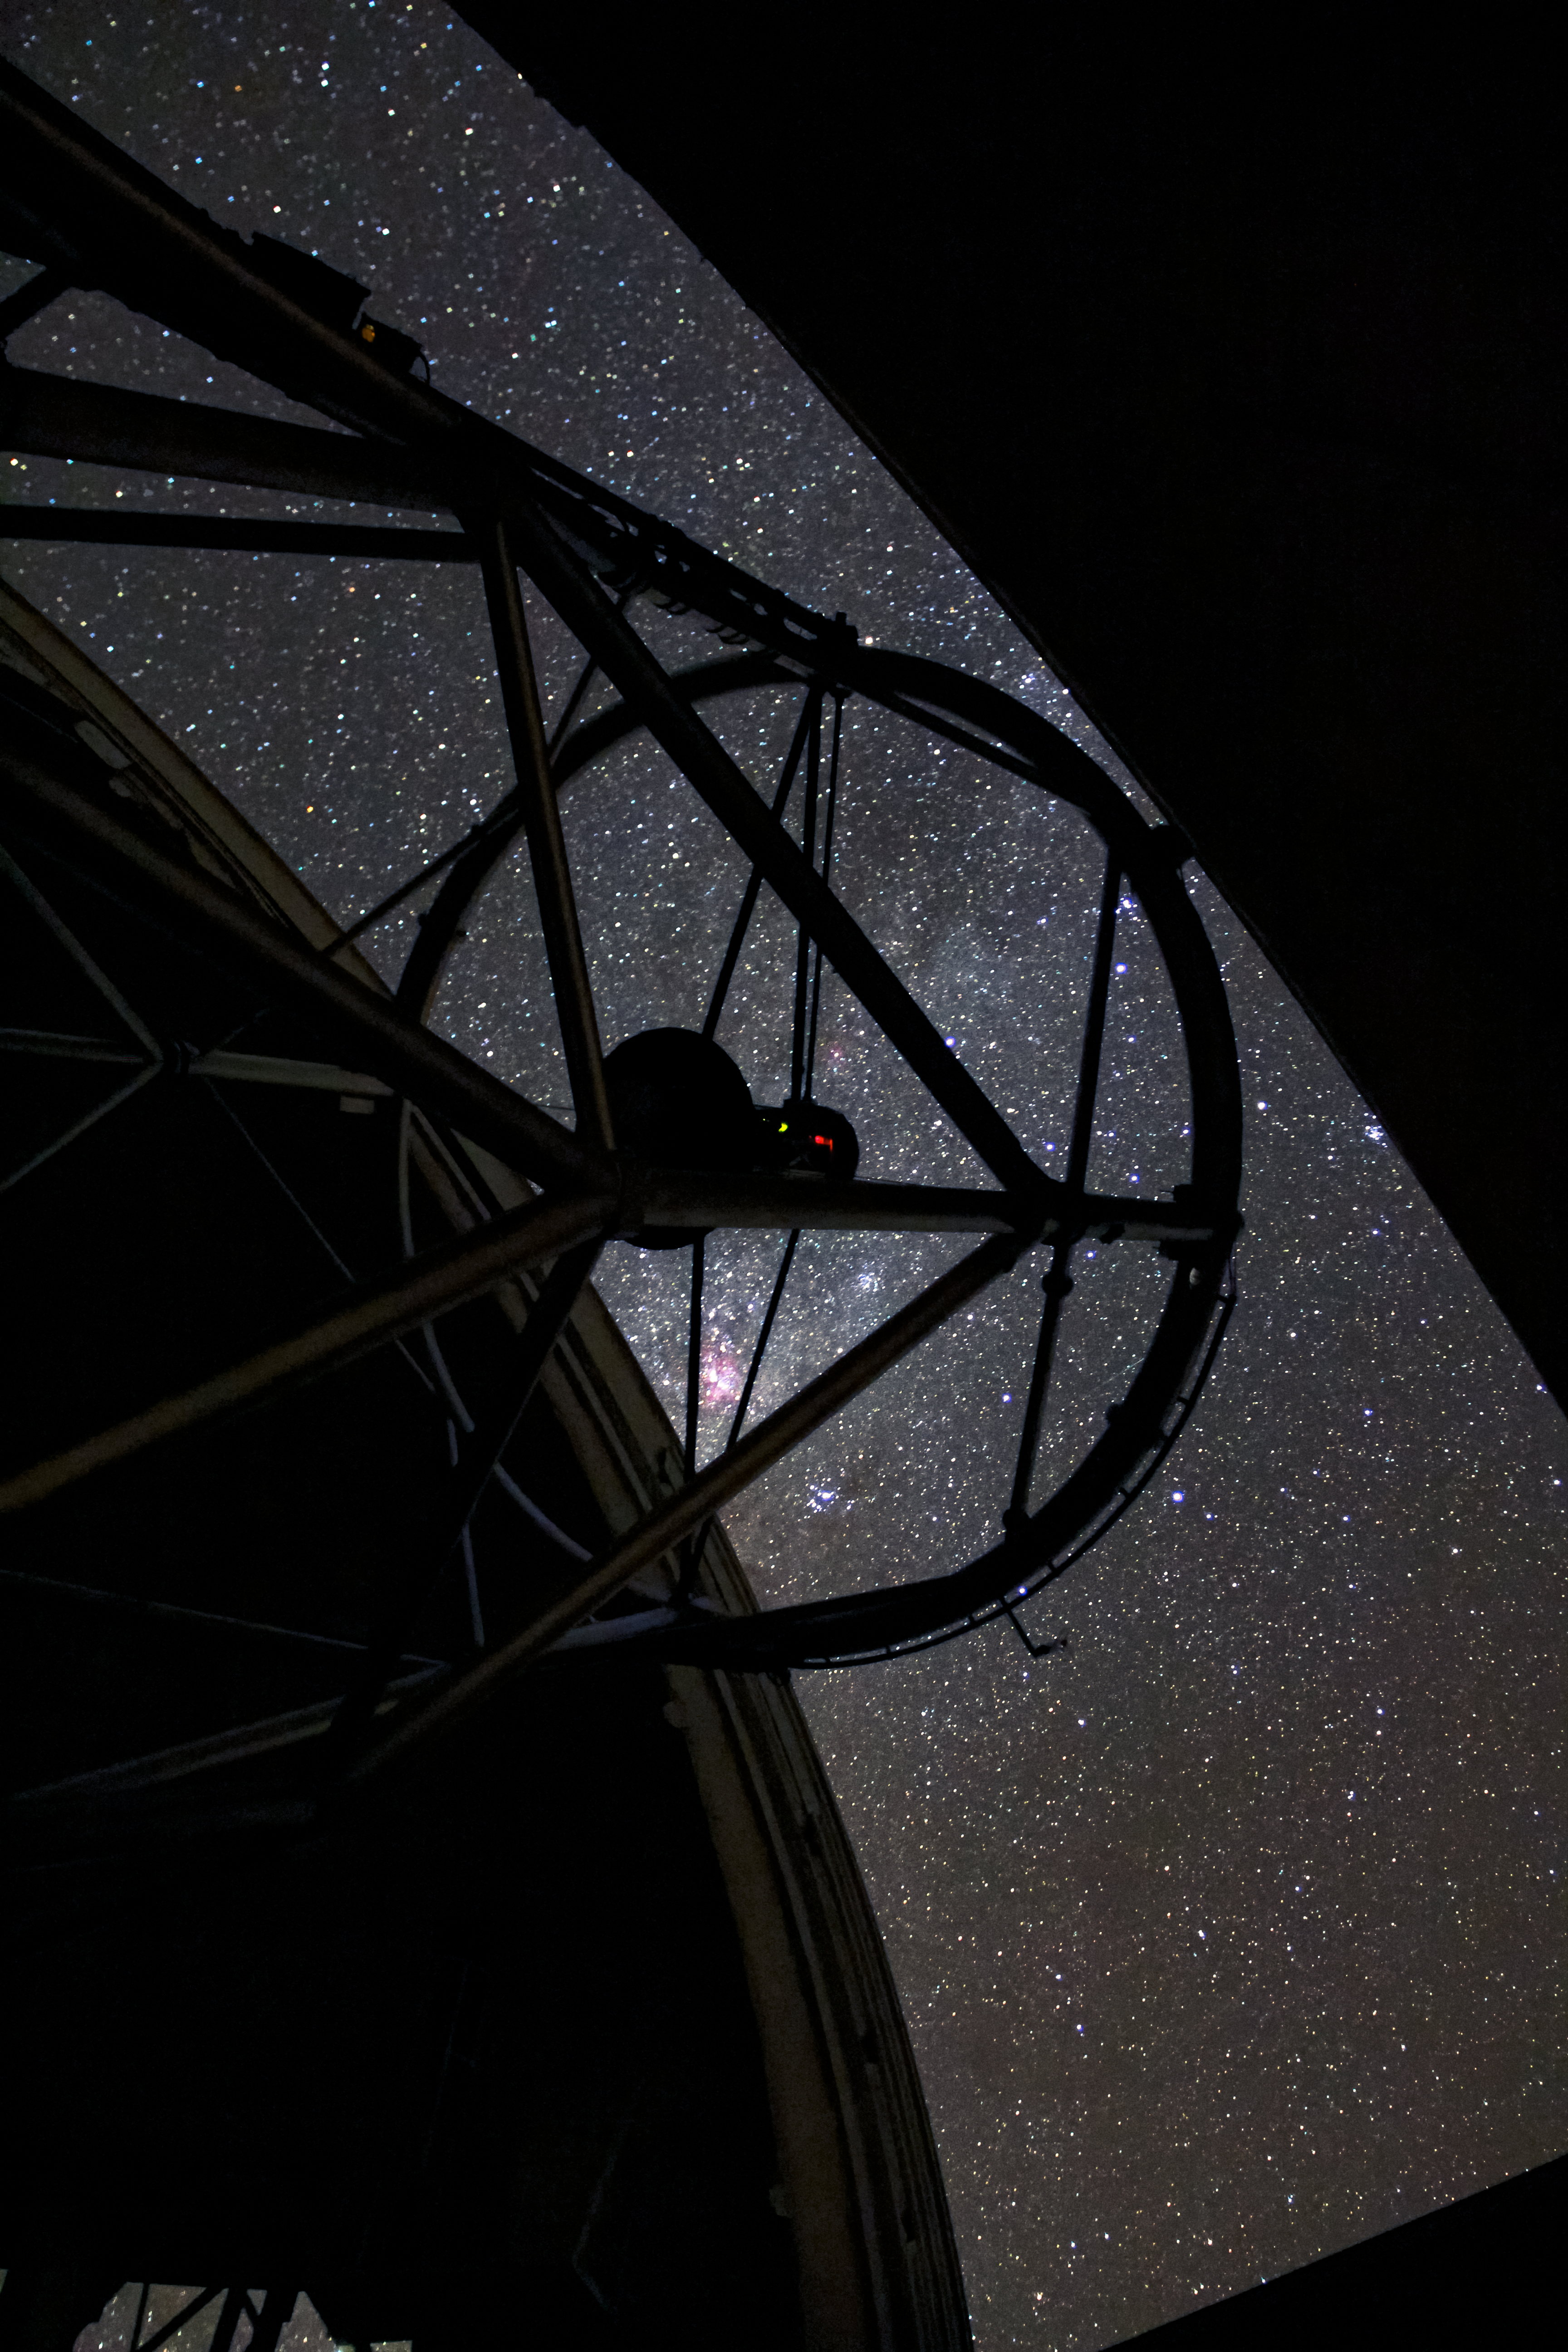

Gemini South open to the night sky

Gemini South open to the night sky.

Credit: International Gemini Observatory/NOIRLab/NSF/AURA/J. Fuentes